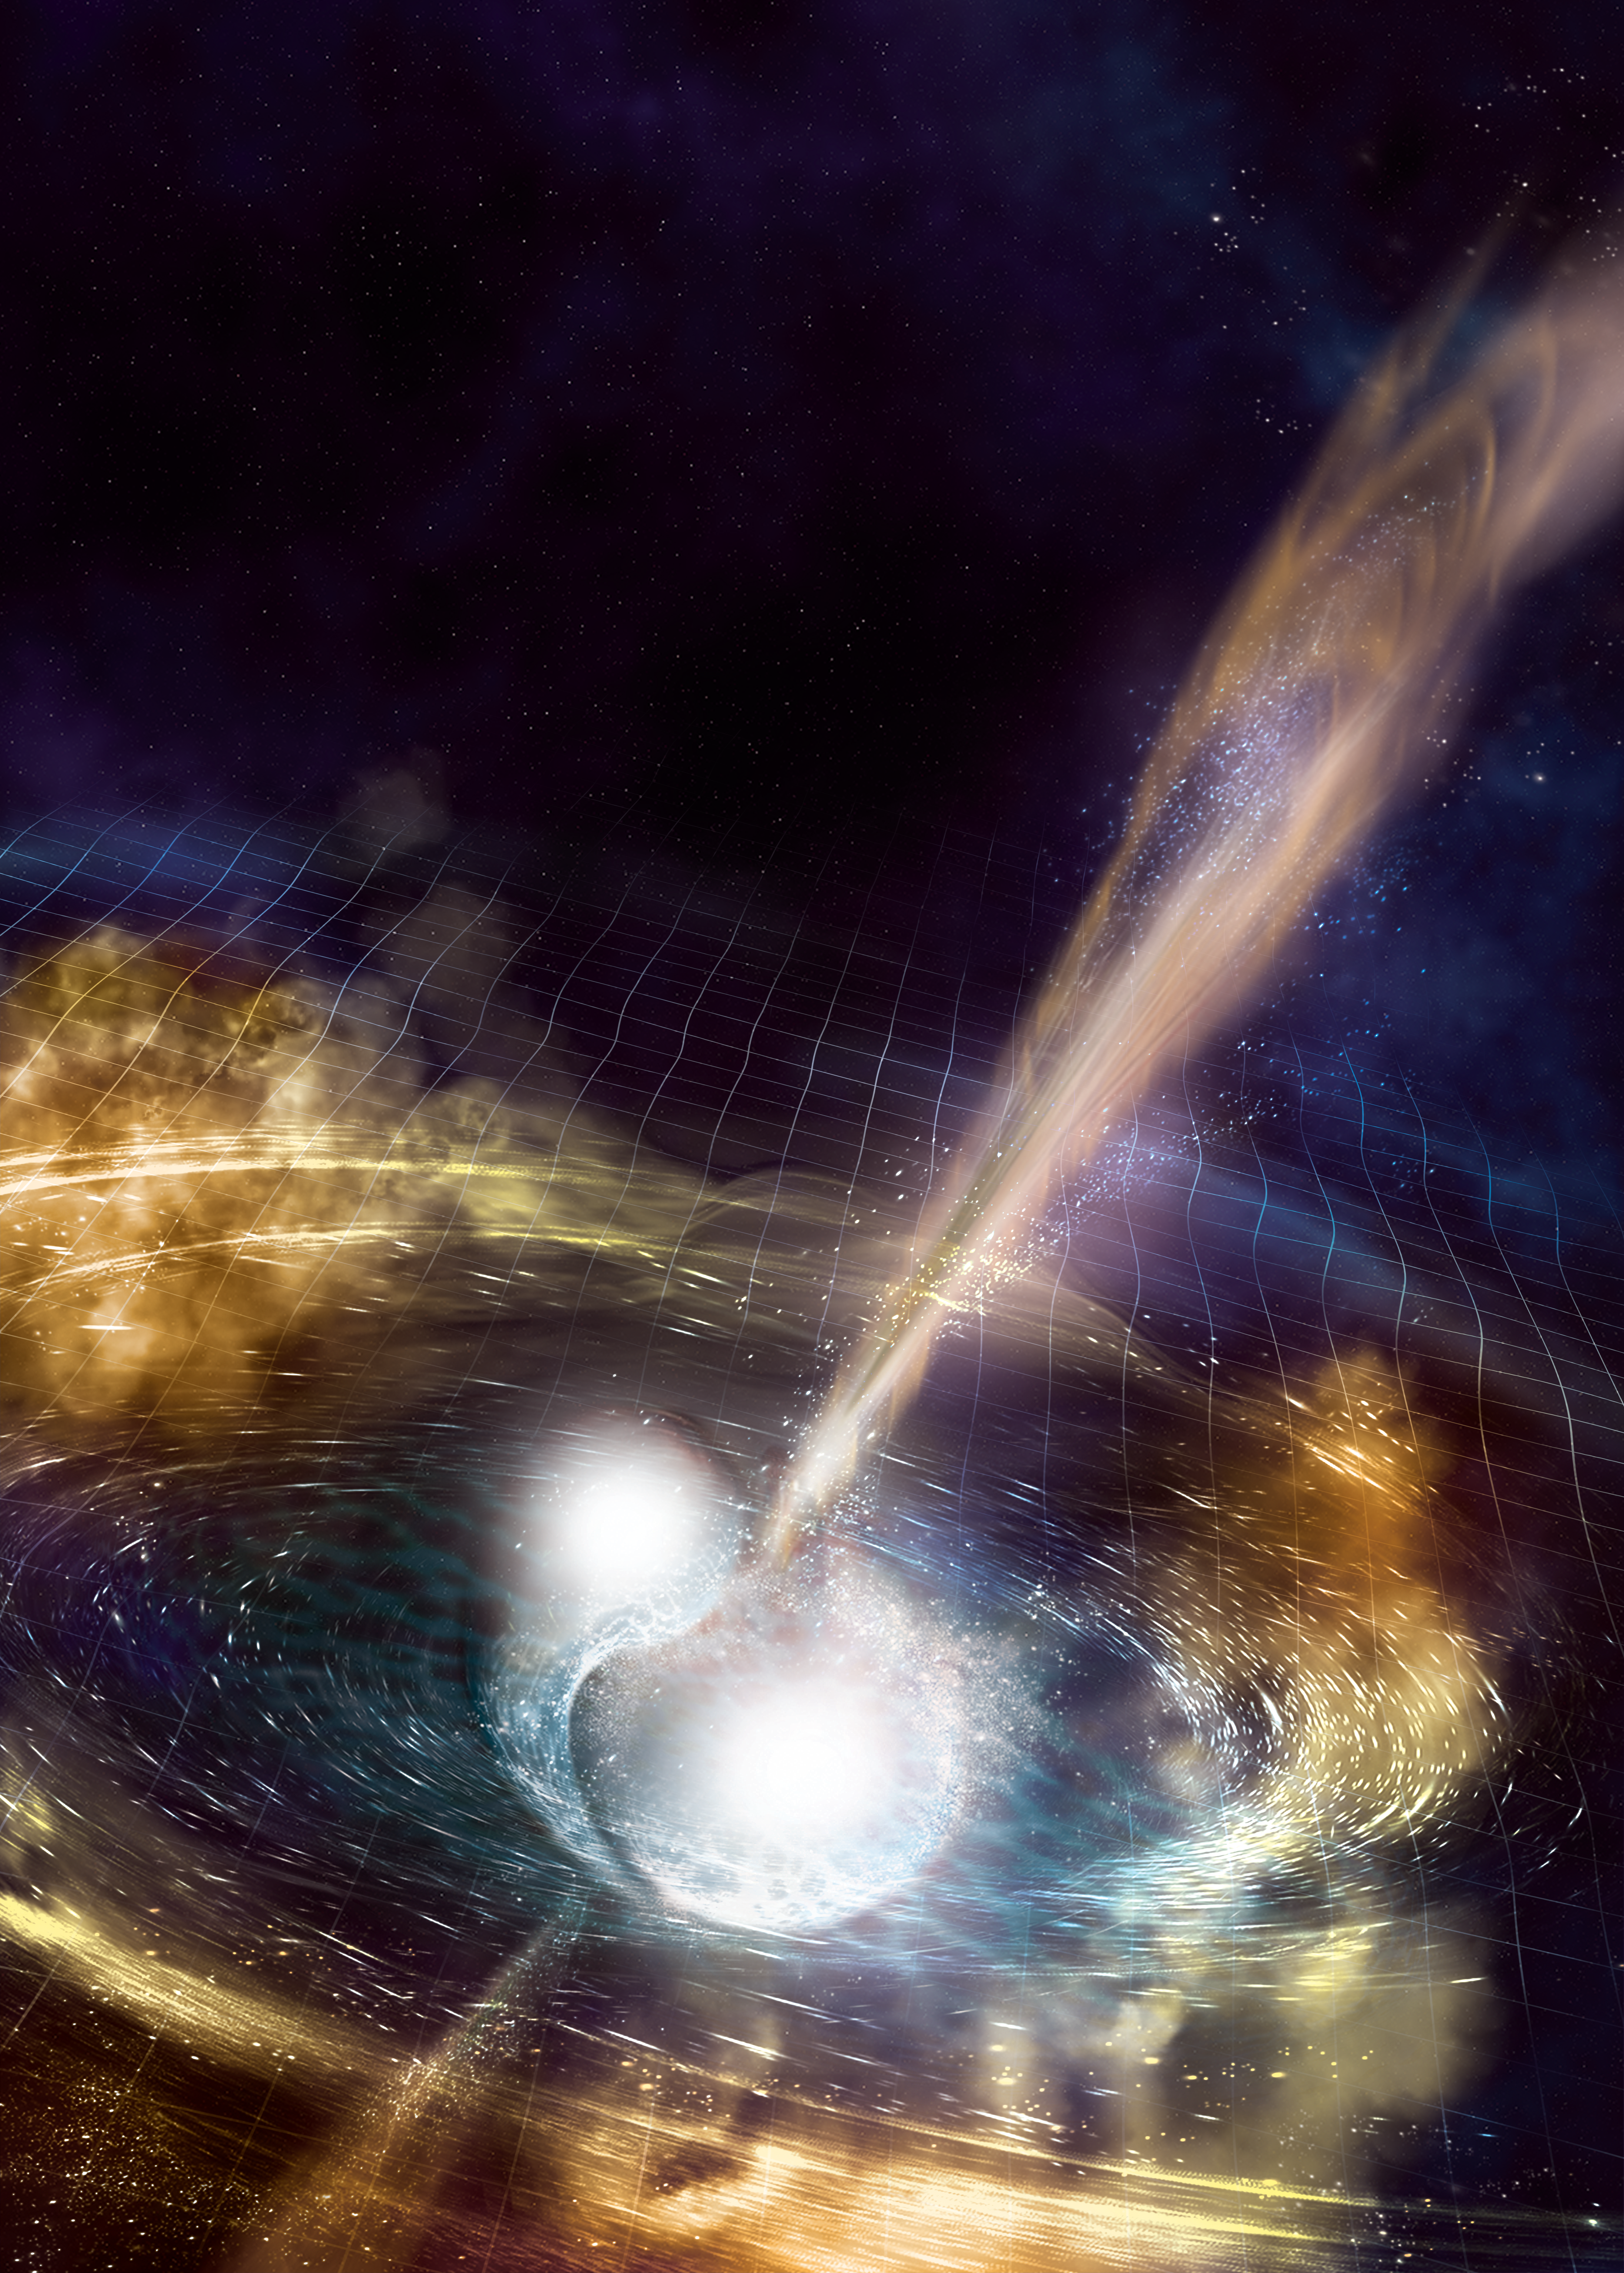

Cataclysmic collision

Artist’s illustration of two merging neutron stars. The rippling space-time grid represents gravitational waves that travel out from the collision, while the narrow beams show the bursts of gamma rays that are shot out just seconds after the gravitational waves. Swirling clouds of material ejected from the merging stars are also depicted. The clouds glow with visible and other wavelengths of light.

Credit: NSF/LIGO/Sonoma State University/A. Simonnet